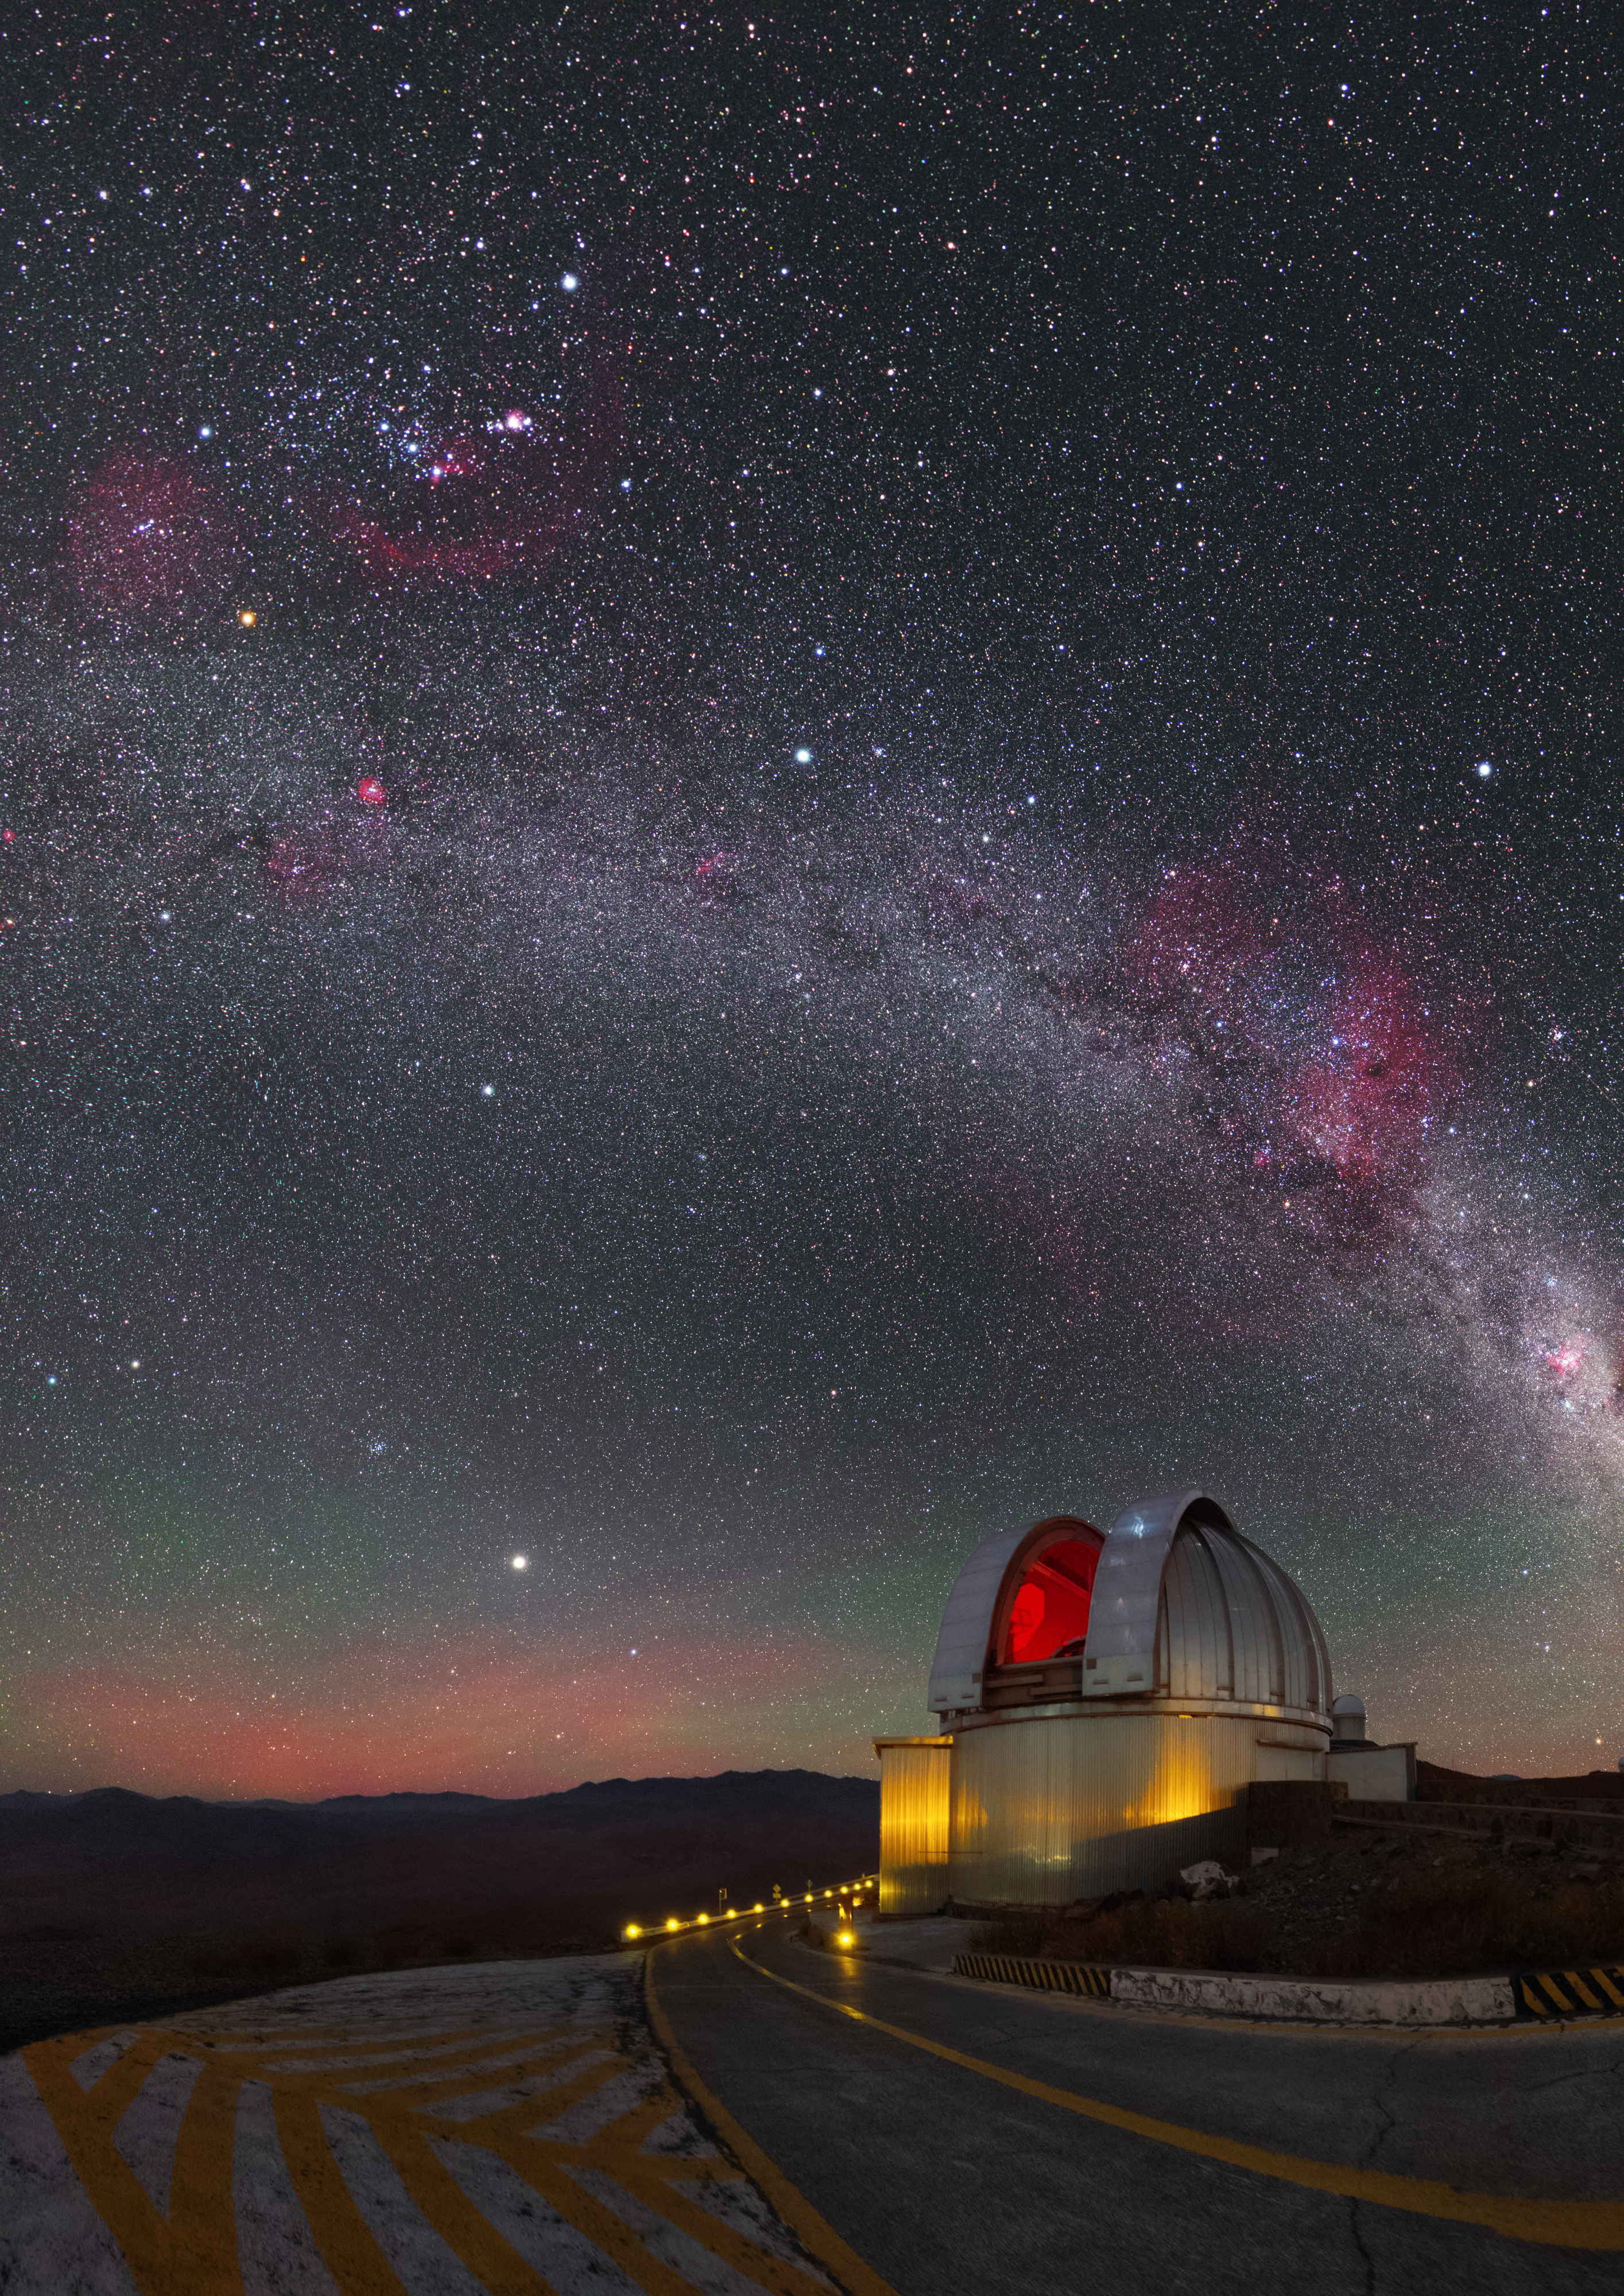

Loops over La Silla

This spectacular shot from ESO’s La Silla Observatory in Chile was captured by by ESO Photo Ambassador Yuri Beletsky, and reveals all manner of astronomical treats!

The central plane of our galaxy stretches, slightly curved, across the frame, peppered with bright patches of gas and dark, weaving dust lanes. Although initially a little hard to see against the intricate cosmic backdrop, the constellation of Orion (The Hunter) can be seen to the top left of the frame.

Multiple pink clouds, produced by the faint glow of ionised hydrogen gas, appear to extend beyond the band of the Milky Way, indicating the presence of hot, young new stars. One of these areas is Barnard's Loop, which encircles the famous Orion Nebula and can be seen curving around Orion’s Belt.

The MPG/ESO 2.2-metre telescope sits beneath the colourful night sky, where it is currently involved in research chasing the aftermath of some of the most energetic explosions in the Universe — gamma-ray bursts. The telescope is also used to image the nearby cosmos with the attached Wide Field Imager (WFI).

Credit: Y. Beletsky (LCO)/ESO